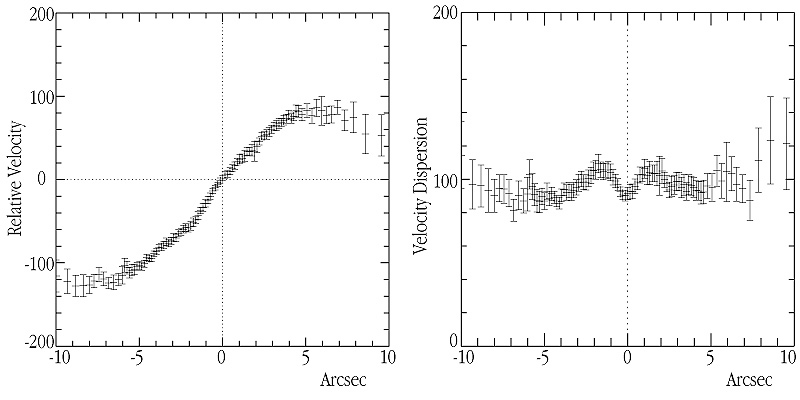

Stellar motions at the centre of NGC 1808

In this chart, the measured velocities (ordinate) of the stars near the centre of NGC 1808 are plotted at different distances from the nucleus (abscissa). The right half shows the corresponding curve after "removal" of the effect from the rotation — the remaining spread is a direct measure of the "velocity dispersion" and the individual stellar motions. As can be clearly seen, the width of the "band" decreases towards the centre, indicating the presence of a "dynamically cool" central stellar system.

Credit: ESO